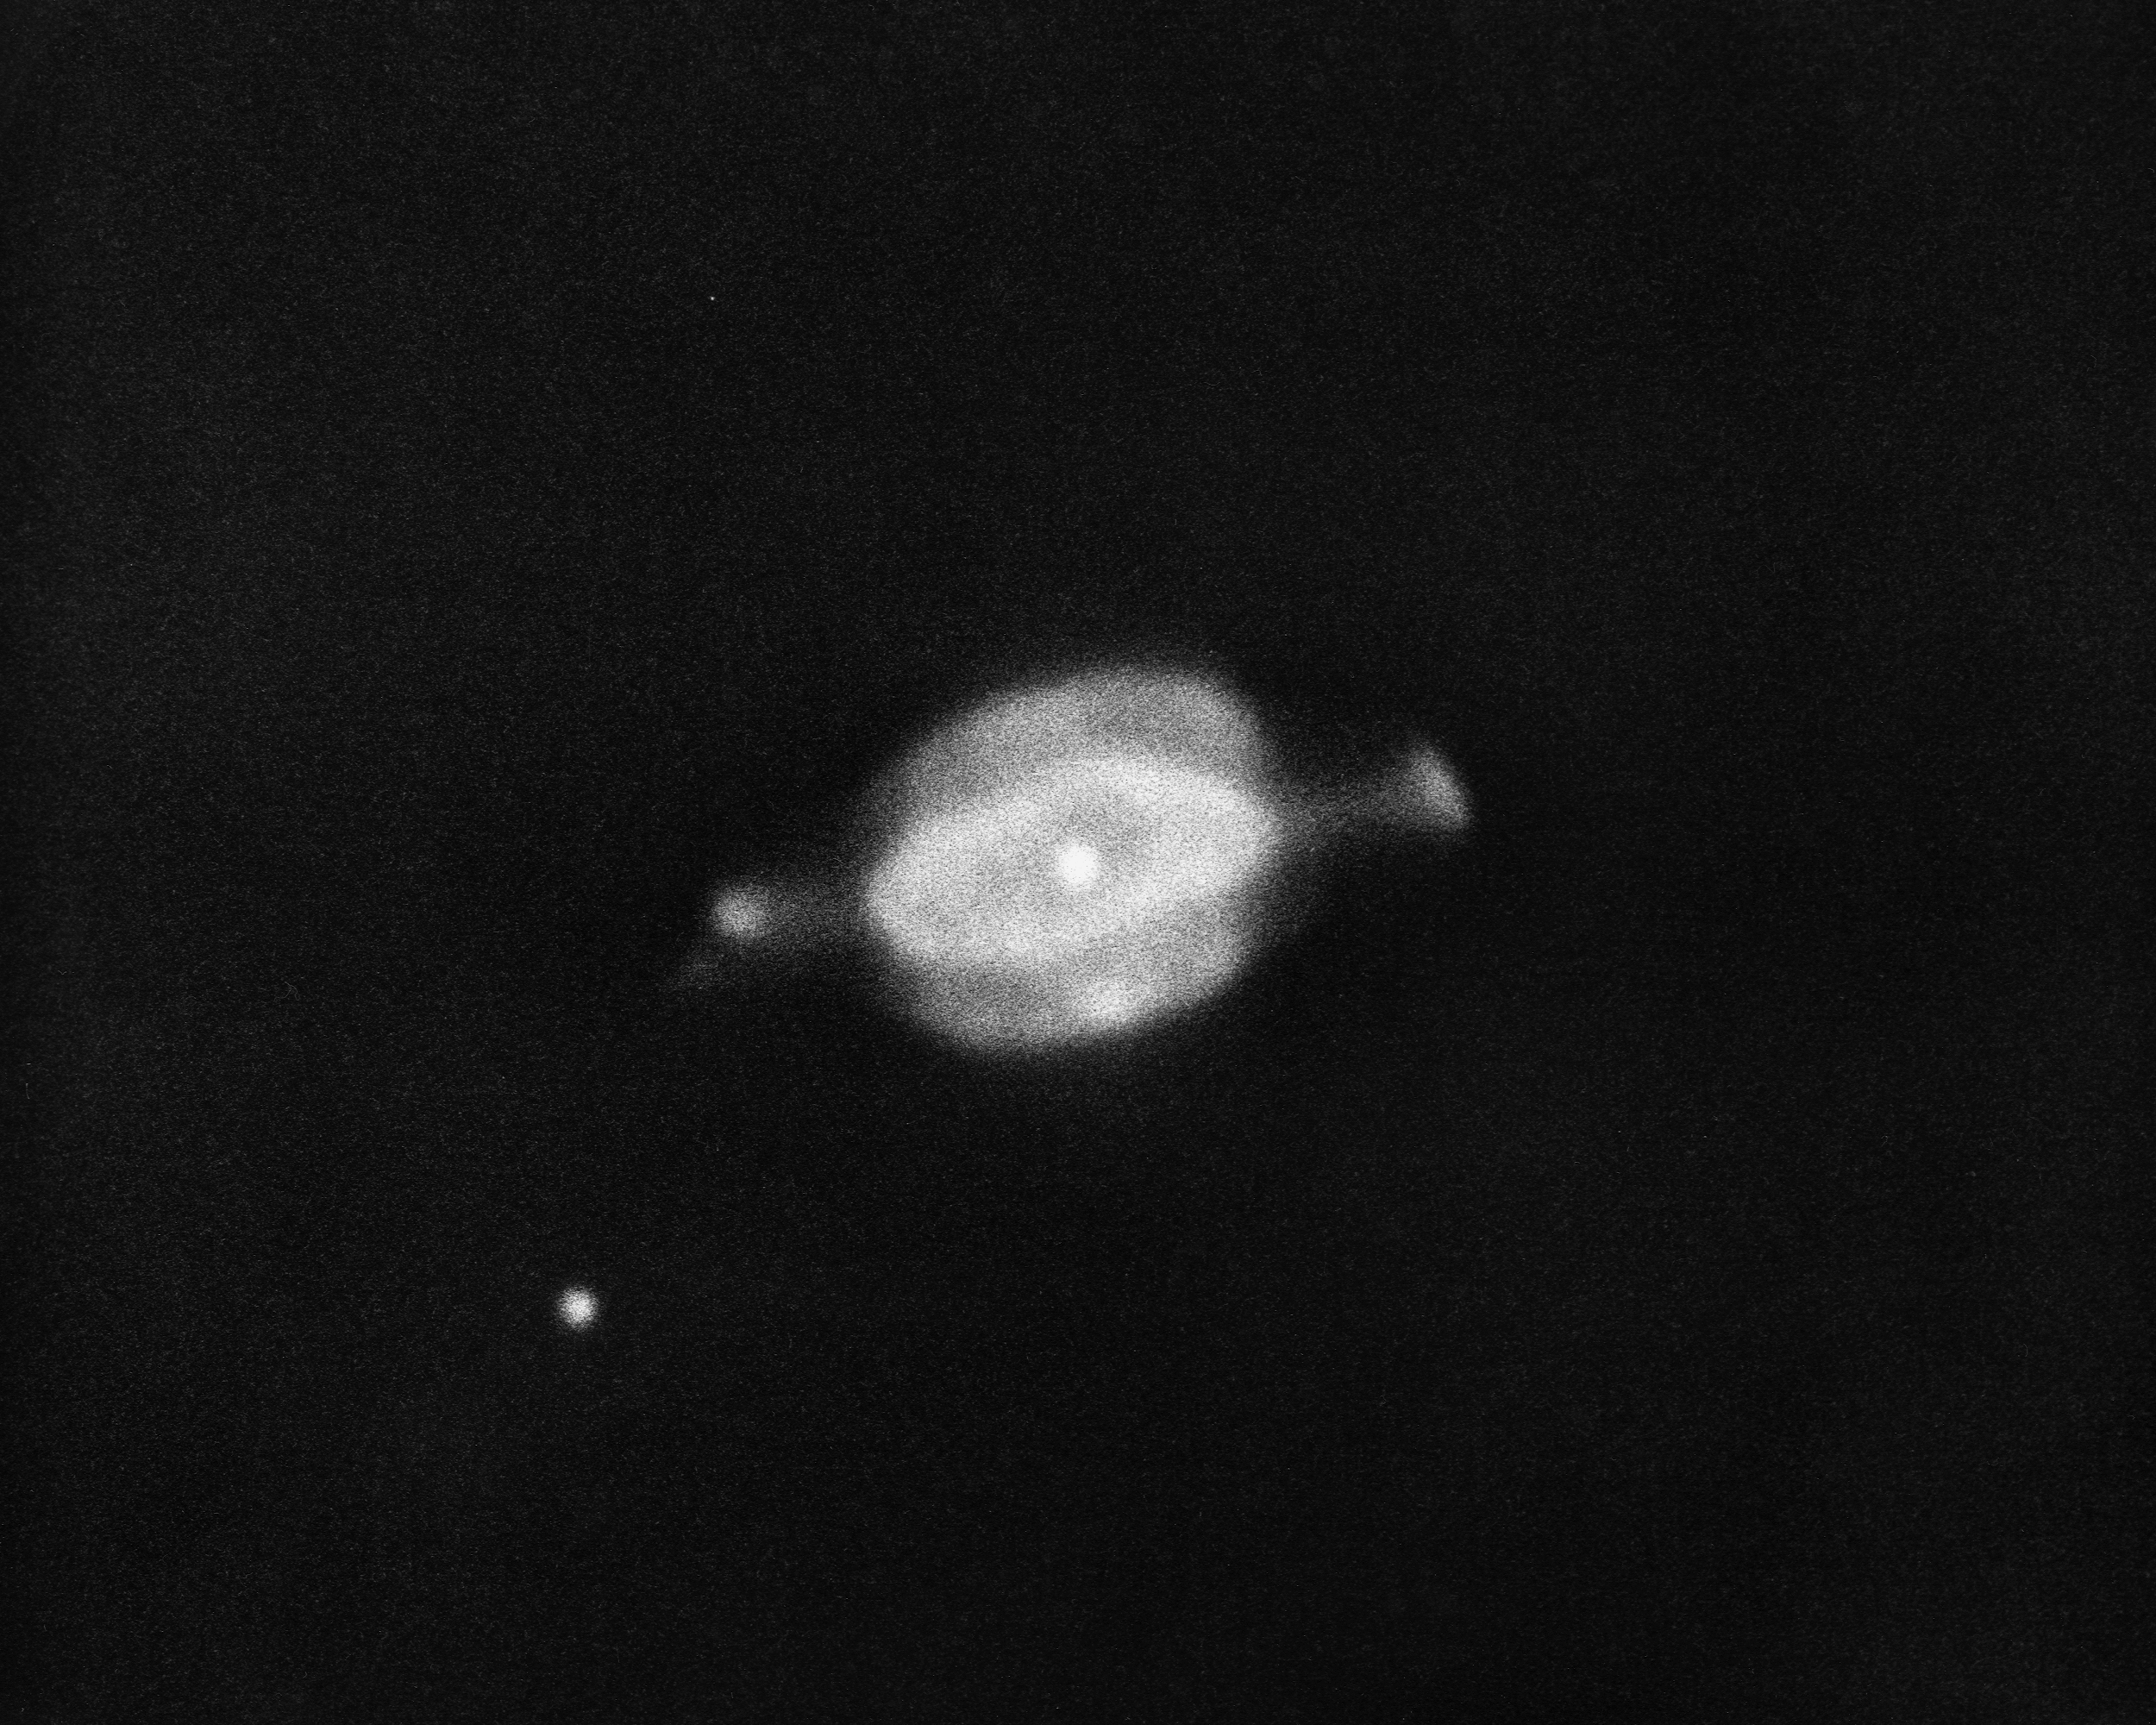

The Saturn Nebula, NGC 7009

The Saturn Nebula, NGC7009, in the constellation Aquarius, as seen by the KPNO 2.1-meter telescope in 1975. This planetary nebula is 3900 light-years from Earth, and about half an arc minute (or half a light-year) across.

Credit: NOIRLab/NSF/AURA